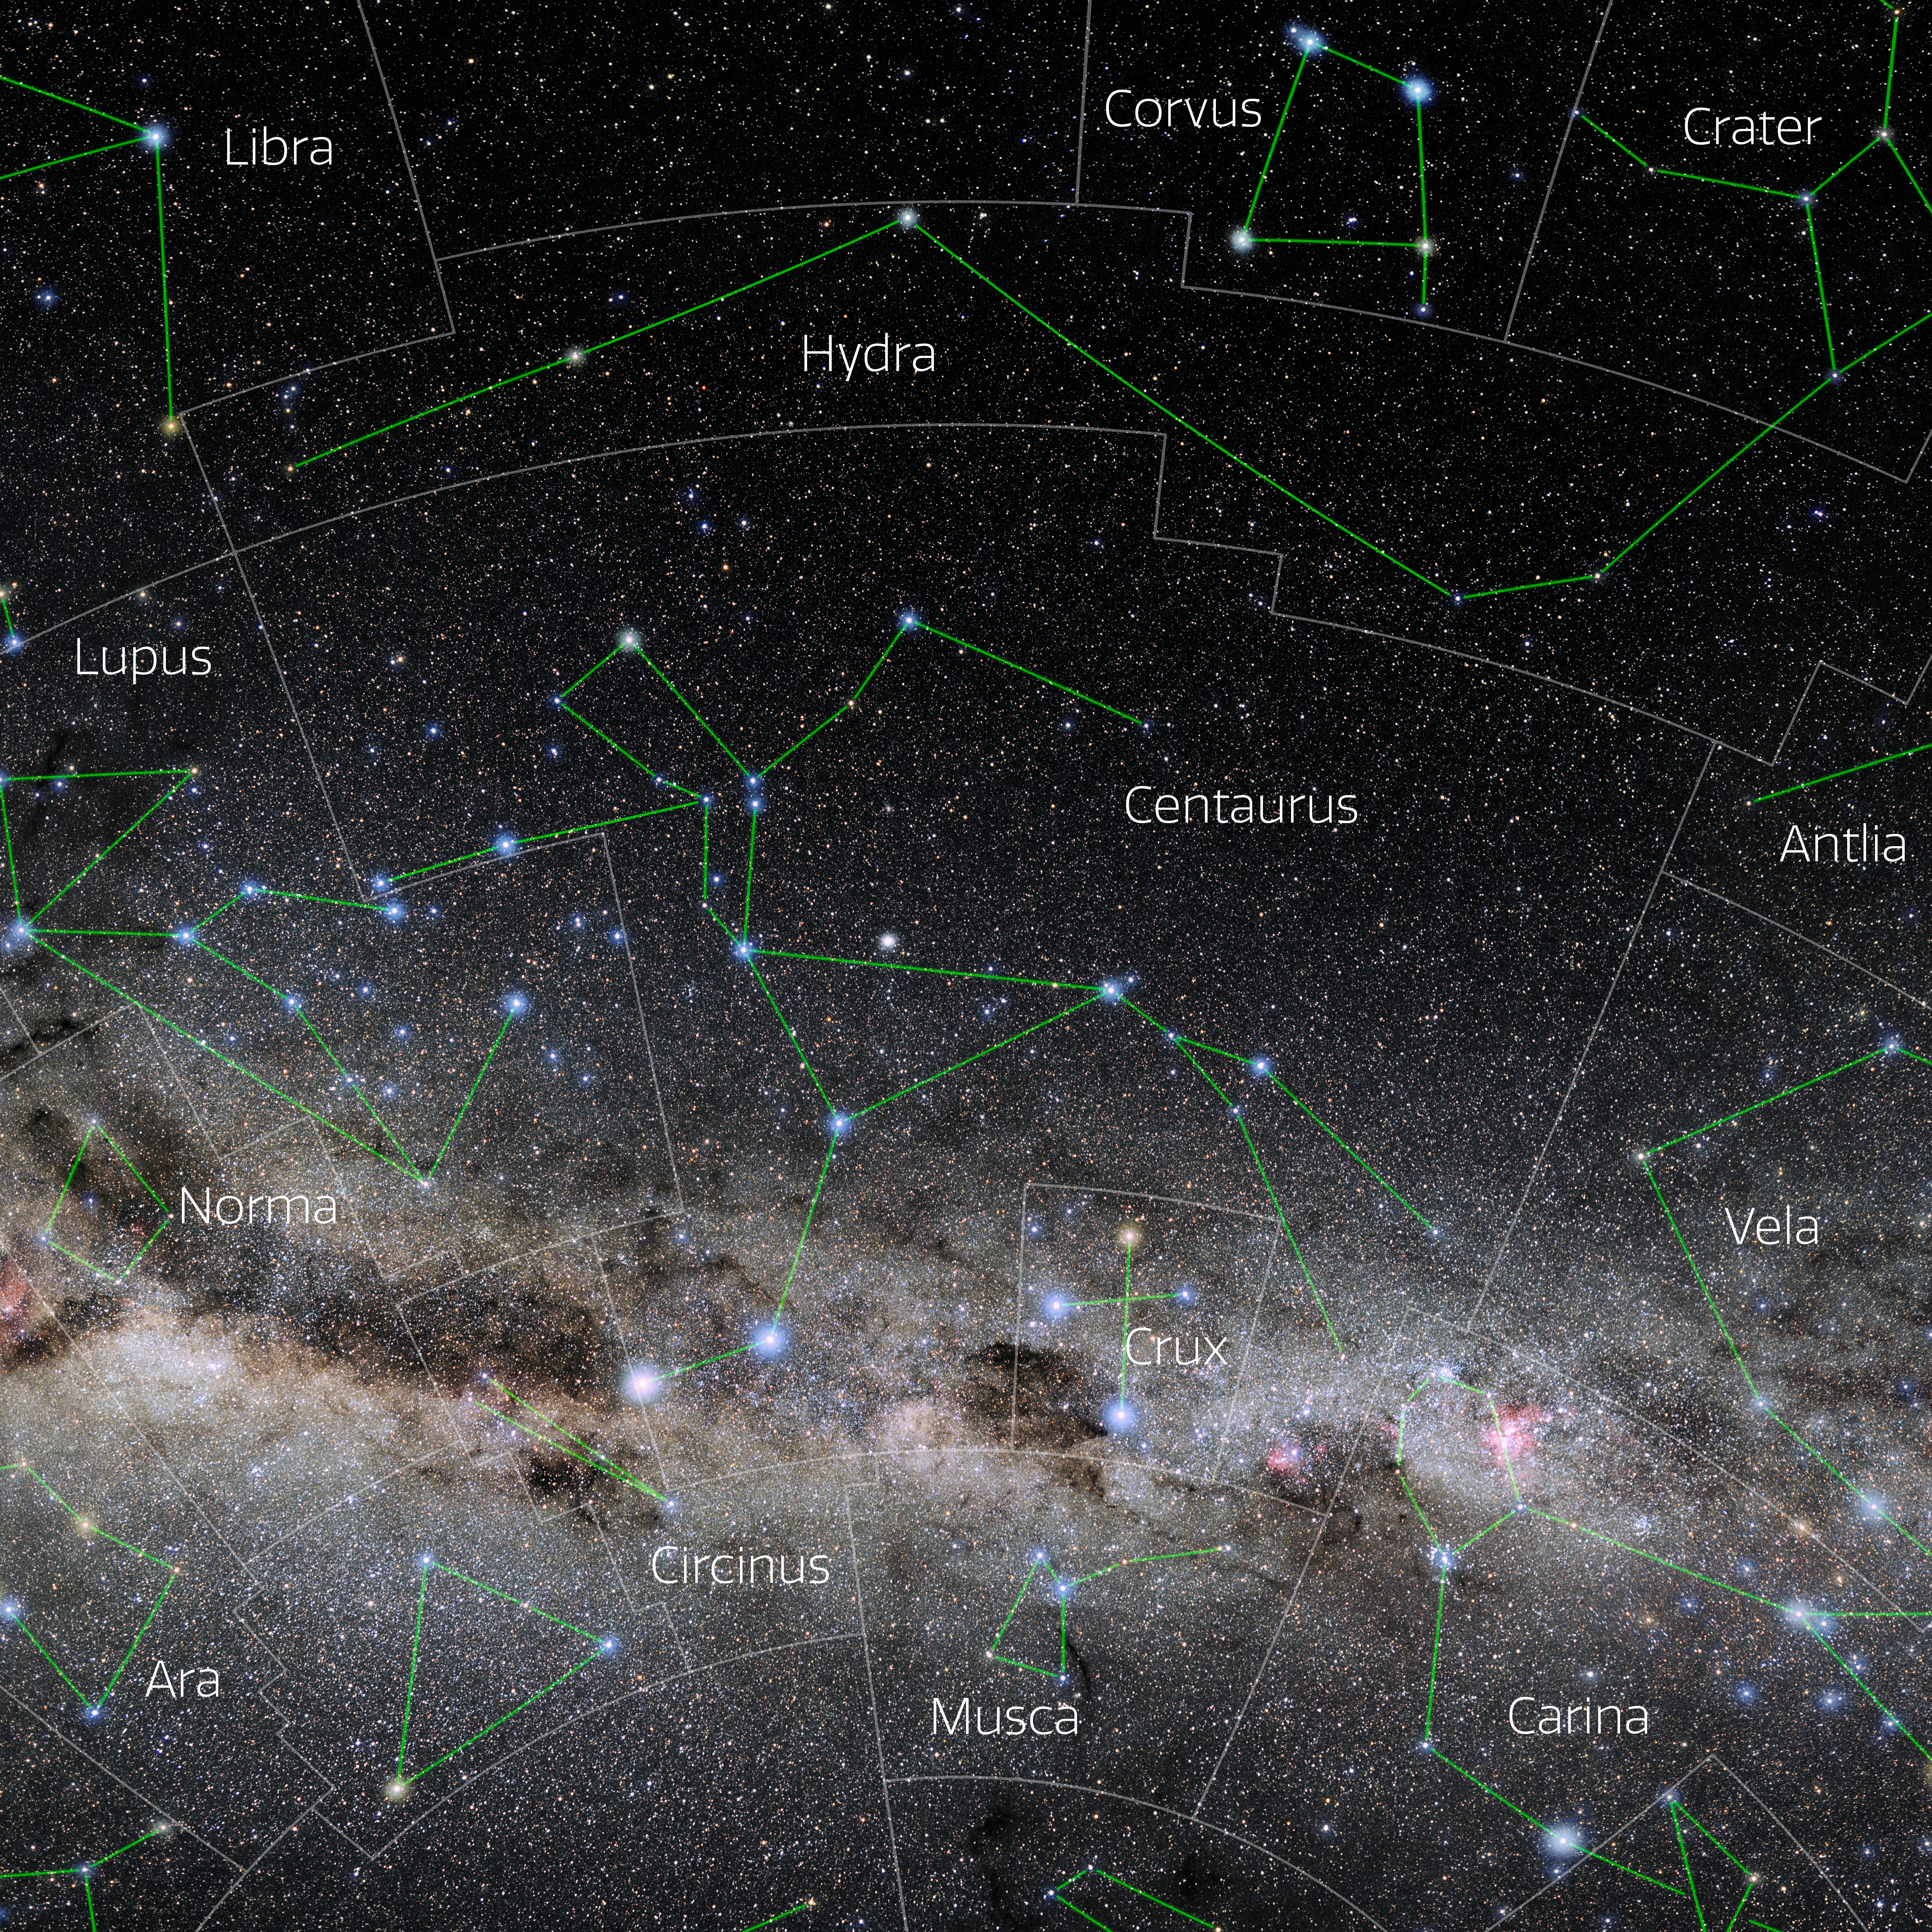

Centaurus (Annotated)

Photo of the constellation Centaurus with annotations from IAU and Sky & Telescope. Here is the non-annotated version.

Credit: E. Slawik/NOIRLab/NSF/AURA/M. Zamani